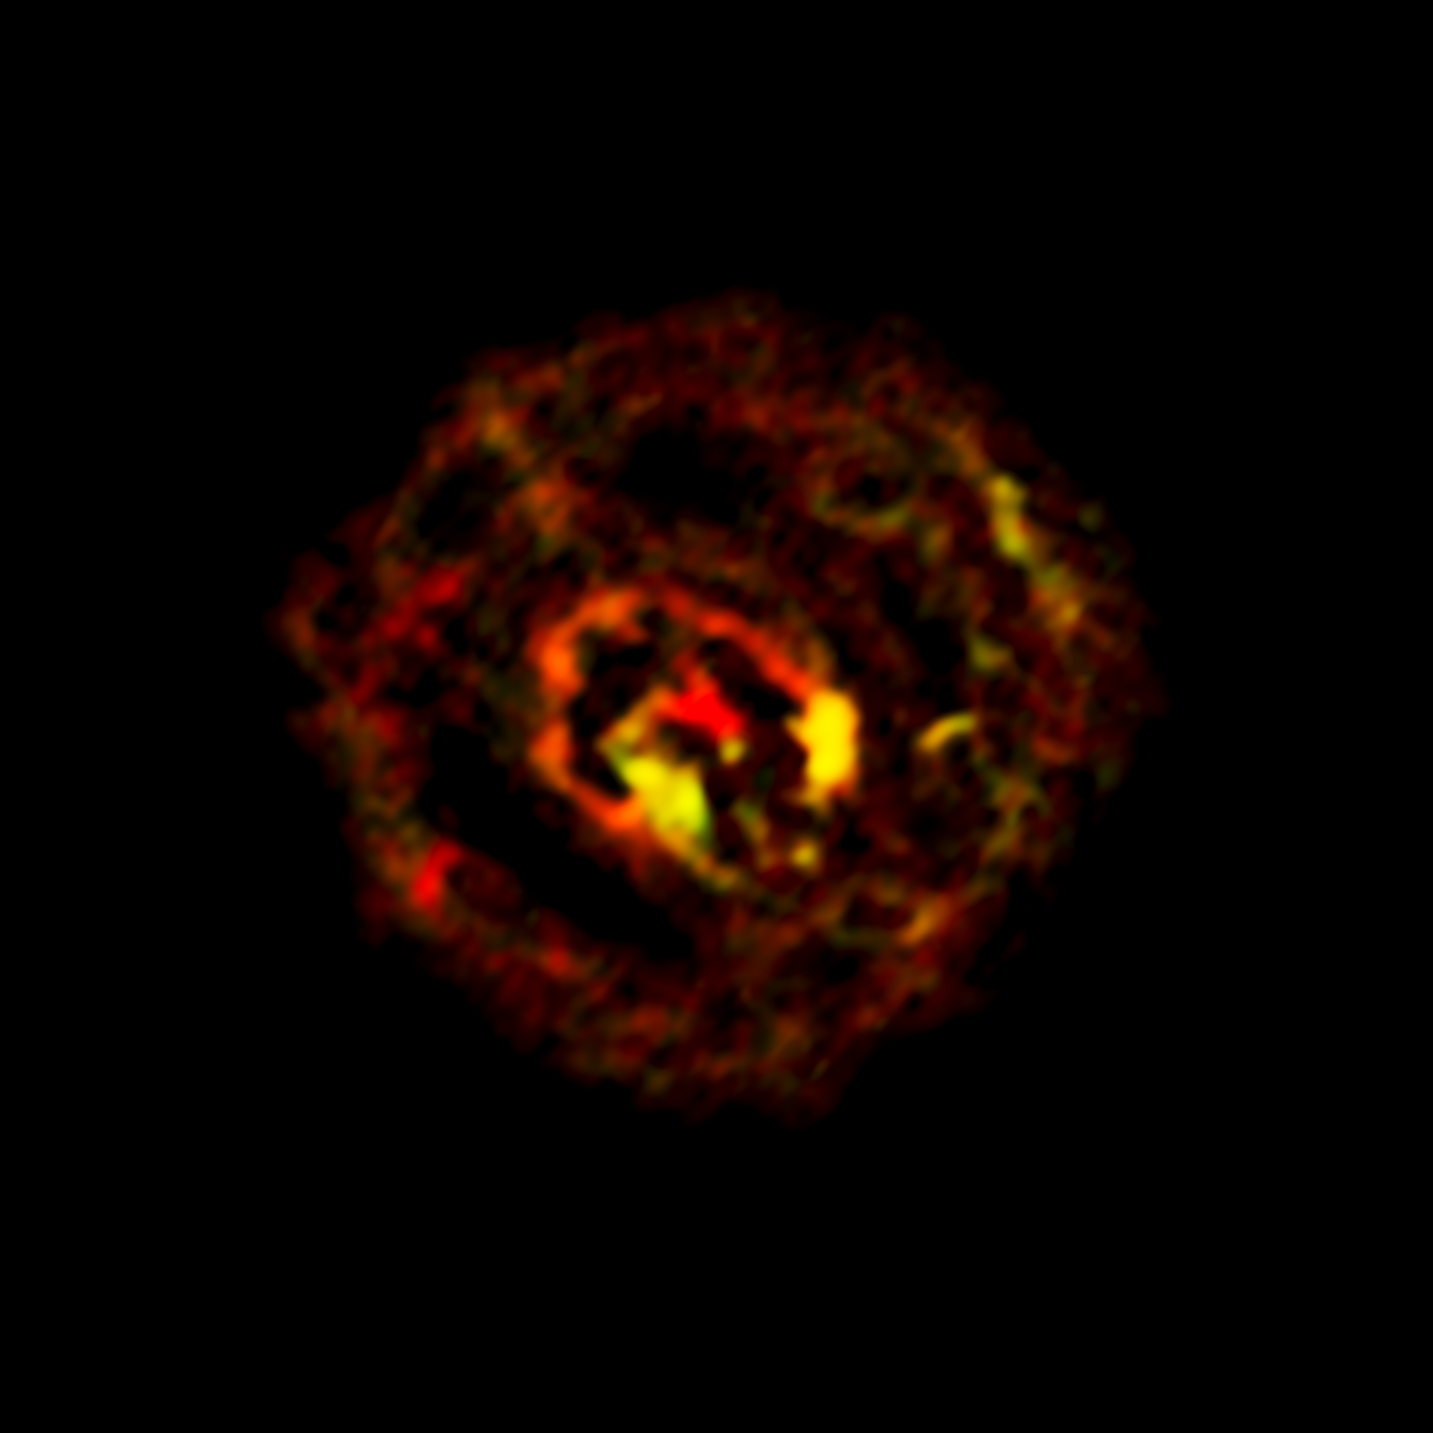

ALMA view of molecular gas in the centre of NGC1433

This image from ALMA shows the distribution of molecular gas close to the supermassive black hole at the centre of the galaxy NGC 1433. As well as discovering the spiral structure ALMA observations have also revealed an unexpected small outflow of material from the central black hole.

Credit: ALMA (ESO/NAOJ/NRAO)/F. Combes